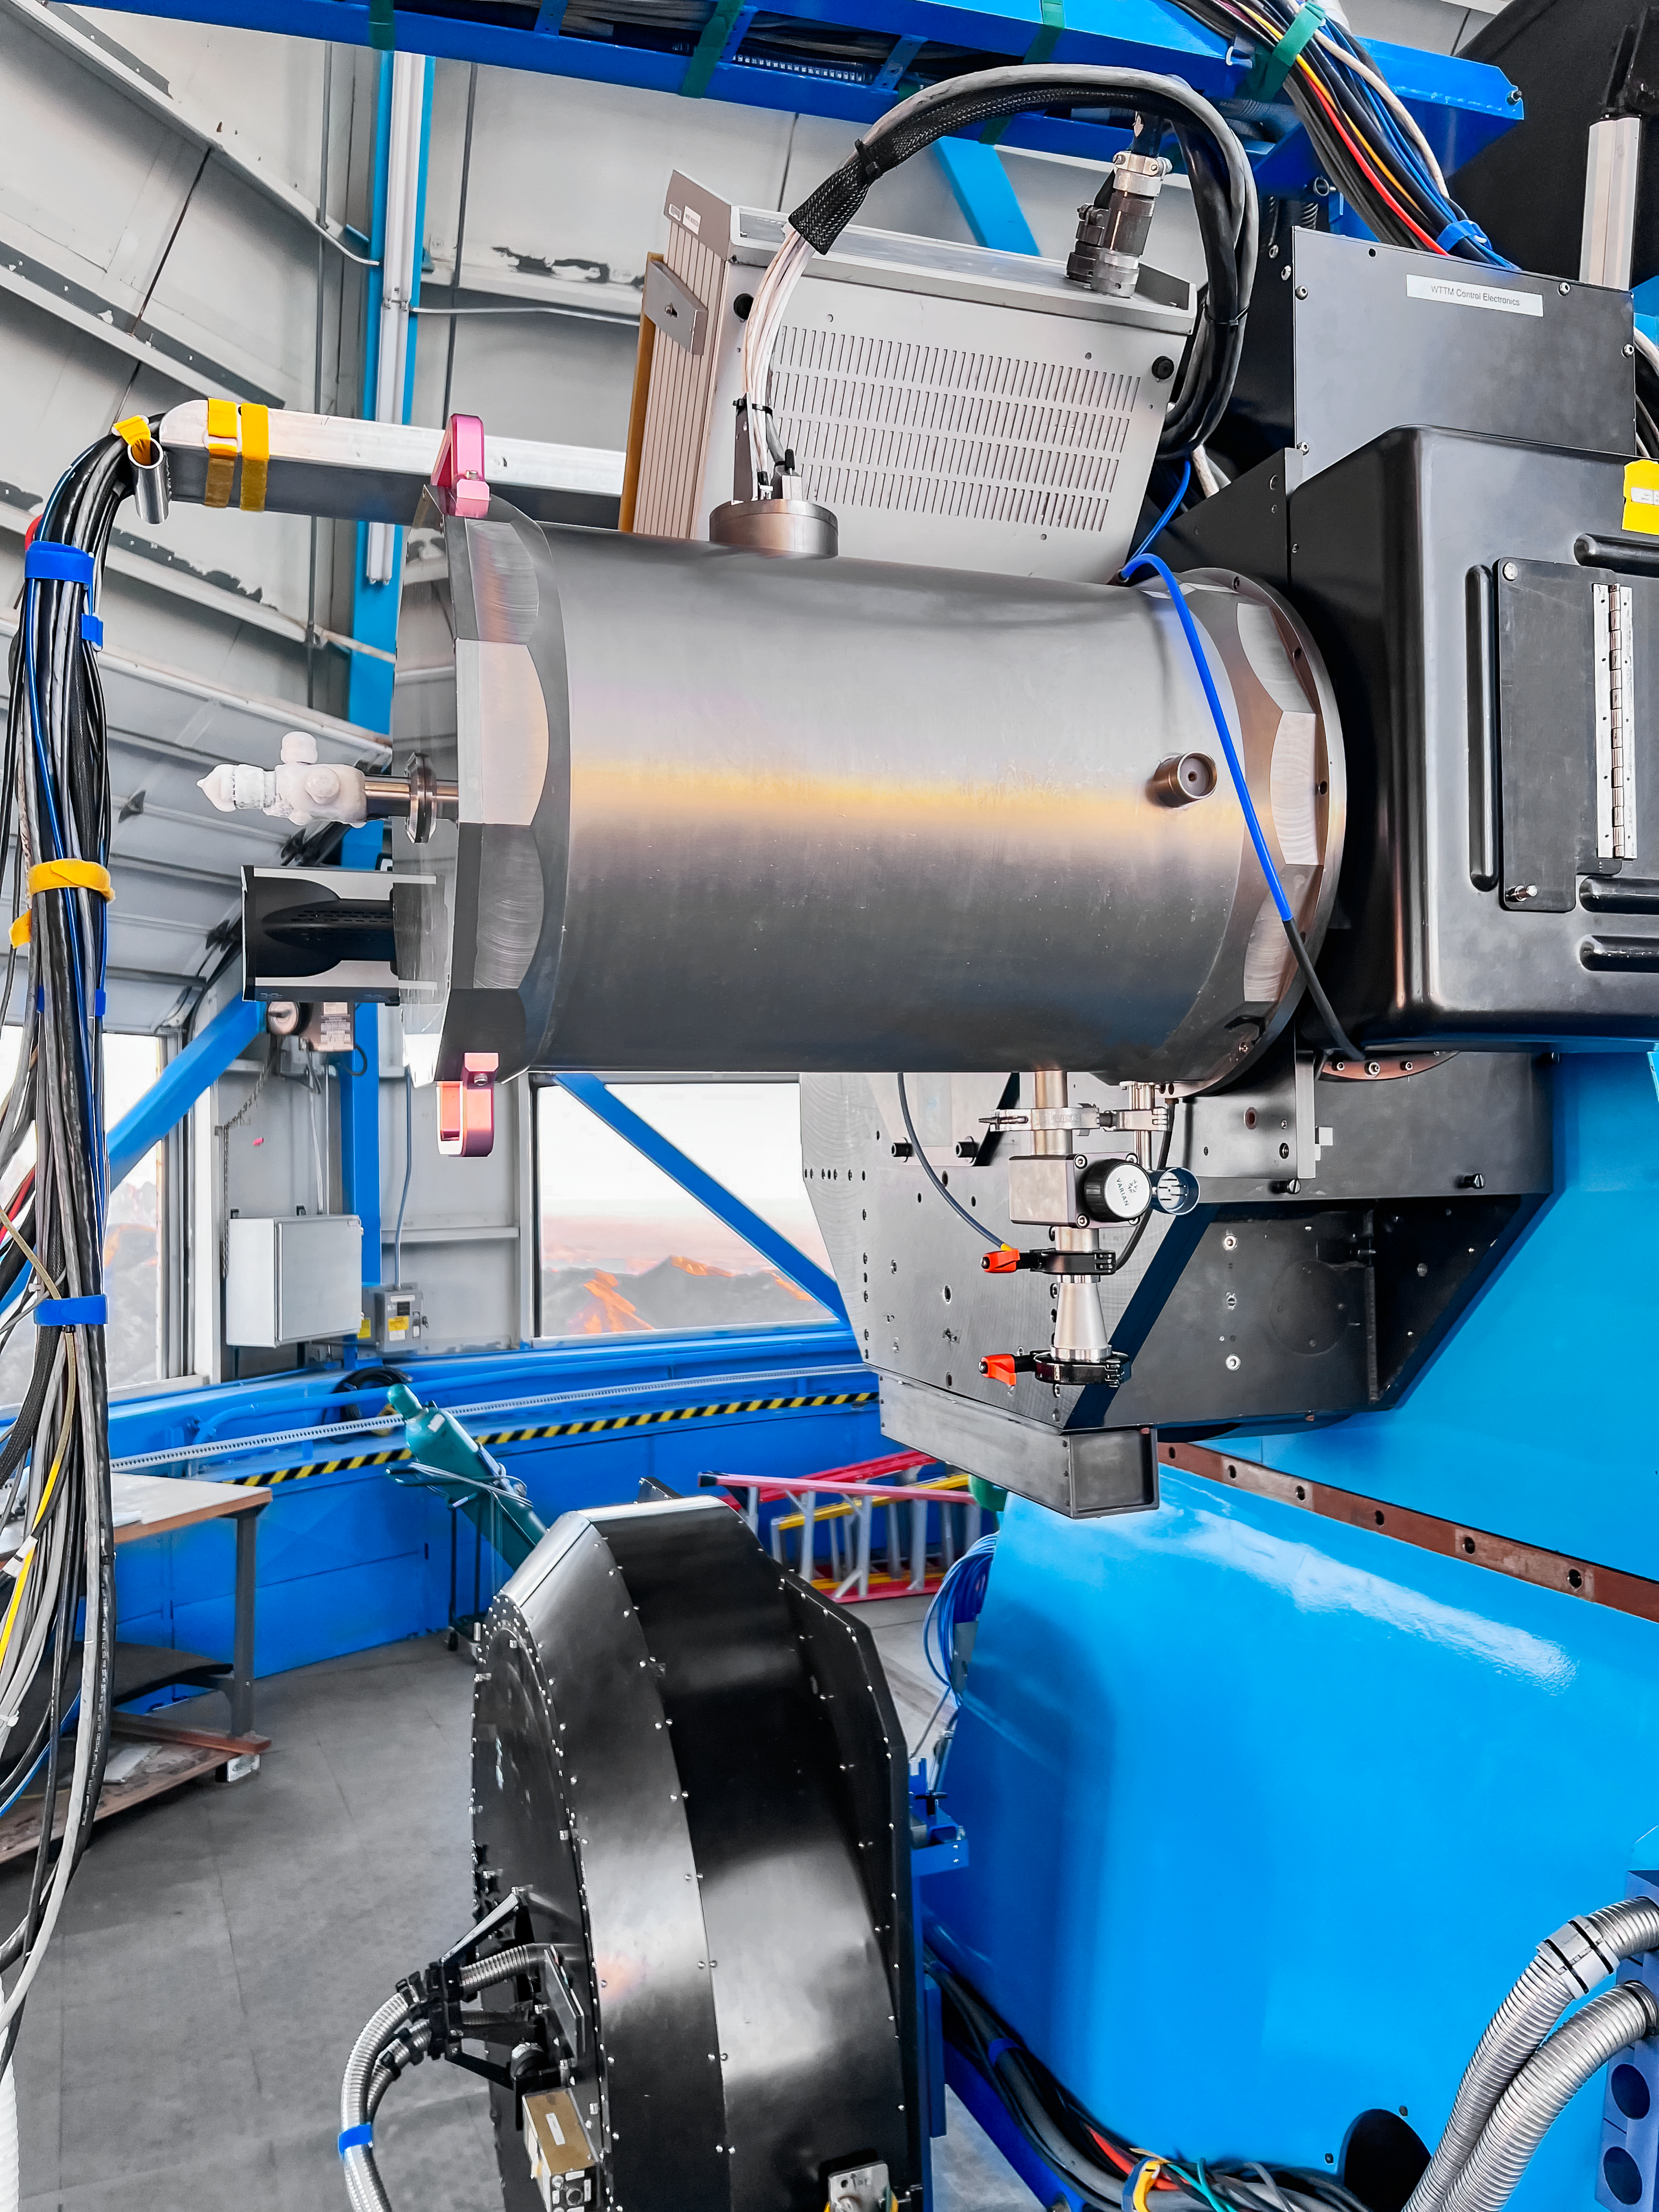

WHIRC Instrument

The WHIRC instrument on the WIYN 3.5-meter Telescope at Kitt Peak National Observatory.

Credit: KPNO/NOIRLab/NSF/AURA/E.Golub